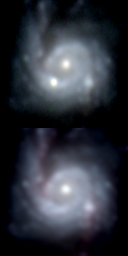

NGC 3310 and Supernova 1991N

In 1991 a supernova went off near the nucleus of the unusual spiral galaxy NGC3310. This picture shows both a before (bottom, April 1987) image and an after (top, April 5th 1991) image of the central region of the galaxy. Supernova 1991N was apparently first detected on March 29th and announced in an I.A.U. Telegram on March 30th, so that it is seen here when it was quite close to maximum brightness. This picture shows dramatically how bright a supernova can be, since it clearly outshines the nucleus and, indeed, rivals the entire output of its host galaxy. Spectroscopic observations of the supernova were strongly contaminated by the underlying bright ring, but it seems to have been of type Ic, or possibly Ib. The other bright spot on the lower right of each frame is one of the brightest and most distant known HII regions. NGC3310 is a peculiar active galaxy.

Credit: N.A.Sharp, G.J.Jacoby/NOIRLab/NSF/AURA